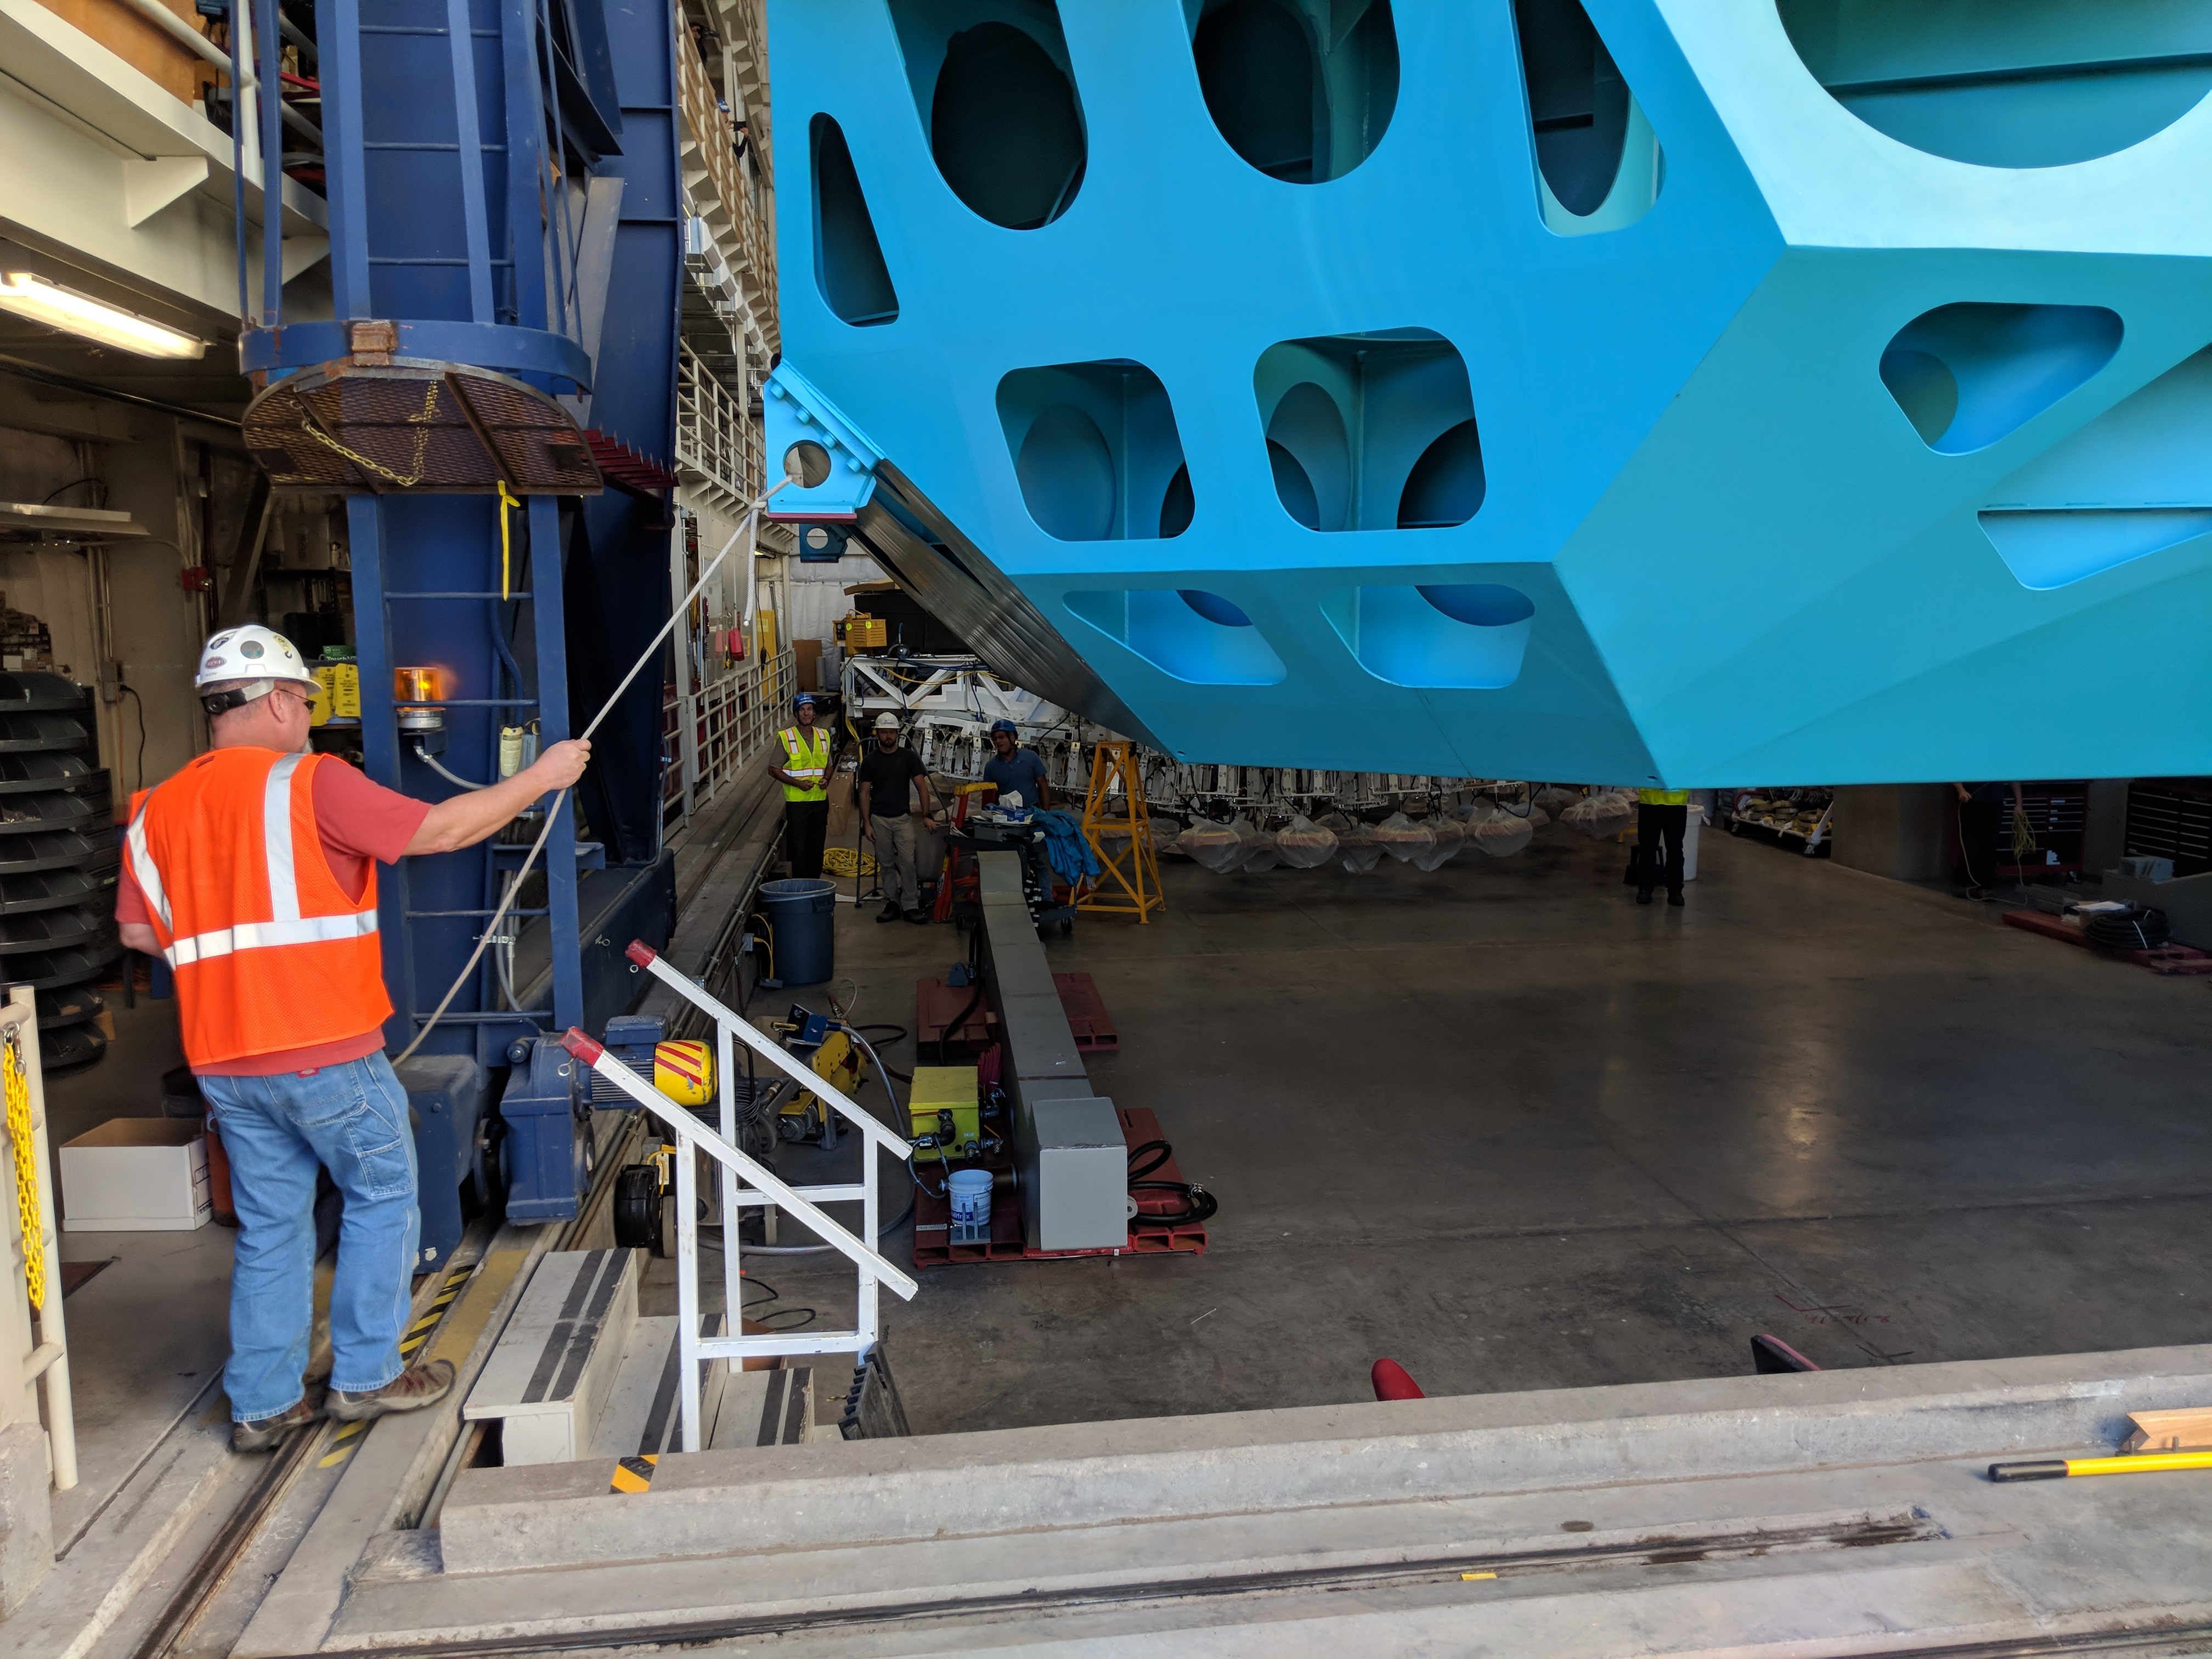

M1M3 Cell Move CAID to Mirror Lab

Early in the morning on October 10, 2018, the Primary/Tertiary Mirror (M1M3) Cell (the steel structure that supports the mirror) was moved from CAID Industries, where it was manufactured, to the Richard F. Caris Mirror Lab on the University of Arizona campus. At the Mirror Lab it will be integrated with the M1M3 mirror, which is scheduled to be removed from storage and delivered to the Mirror Lab next week.

Credit: Rubin Observatory/NSF/AURA